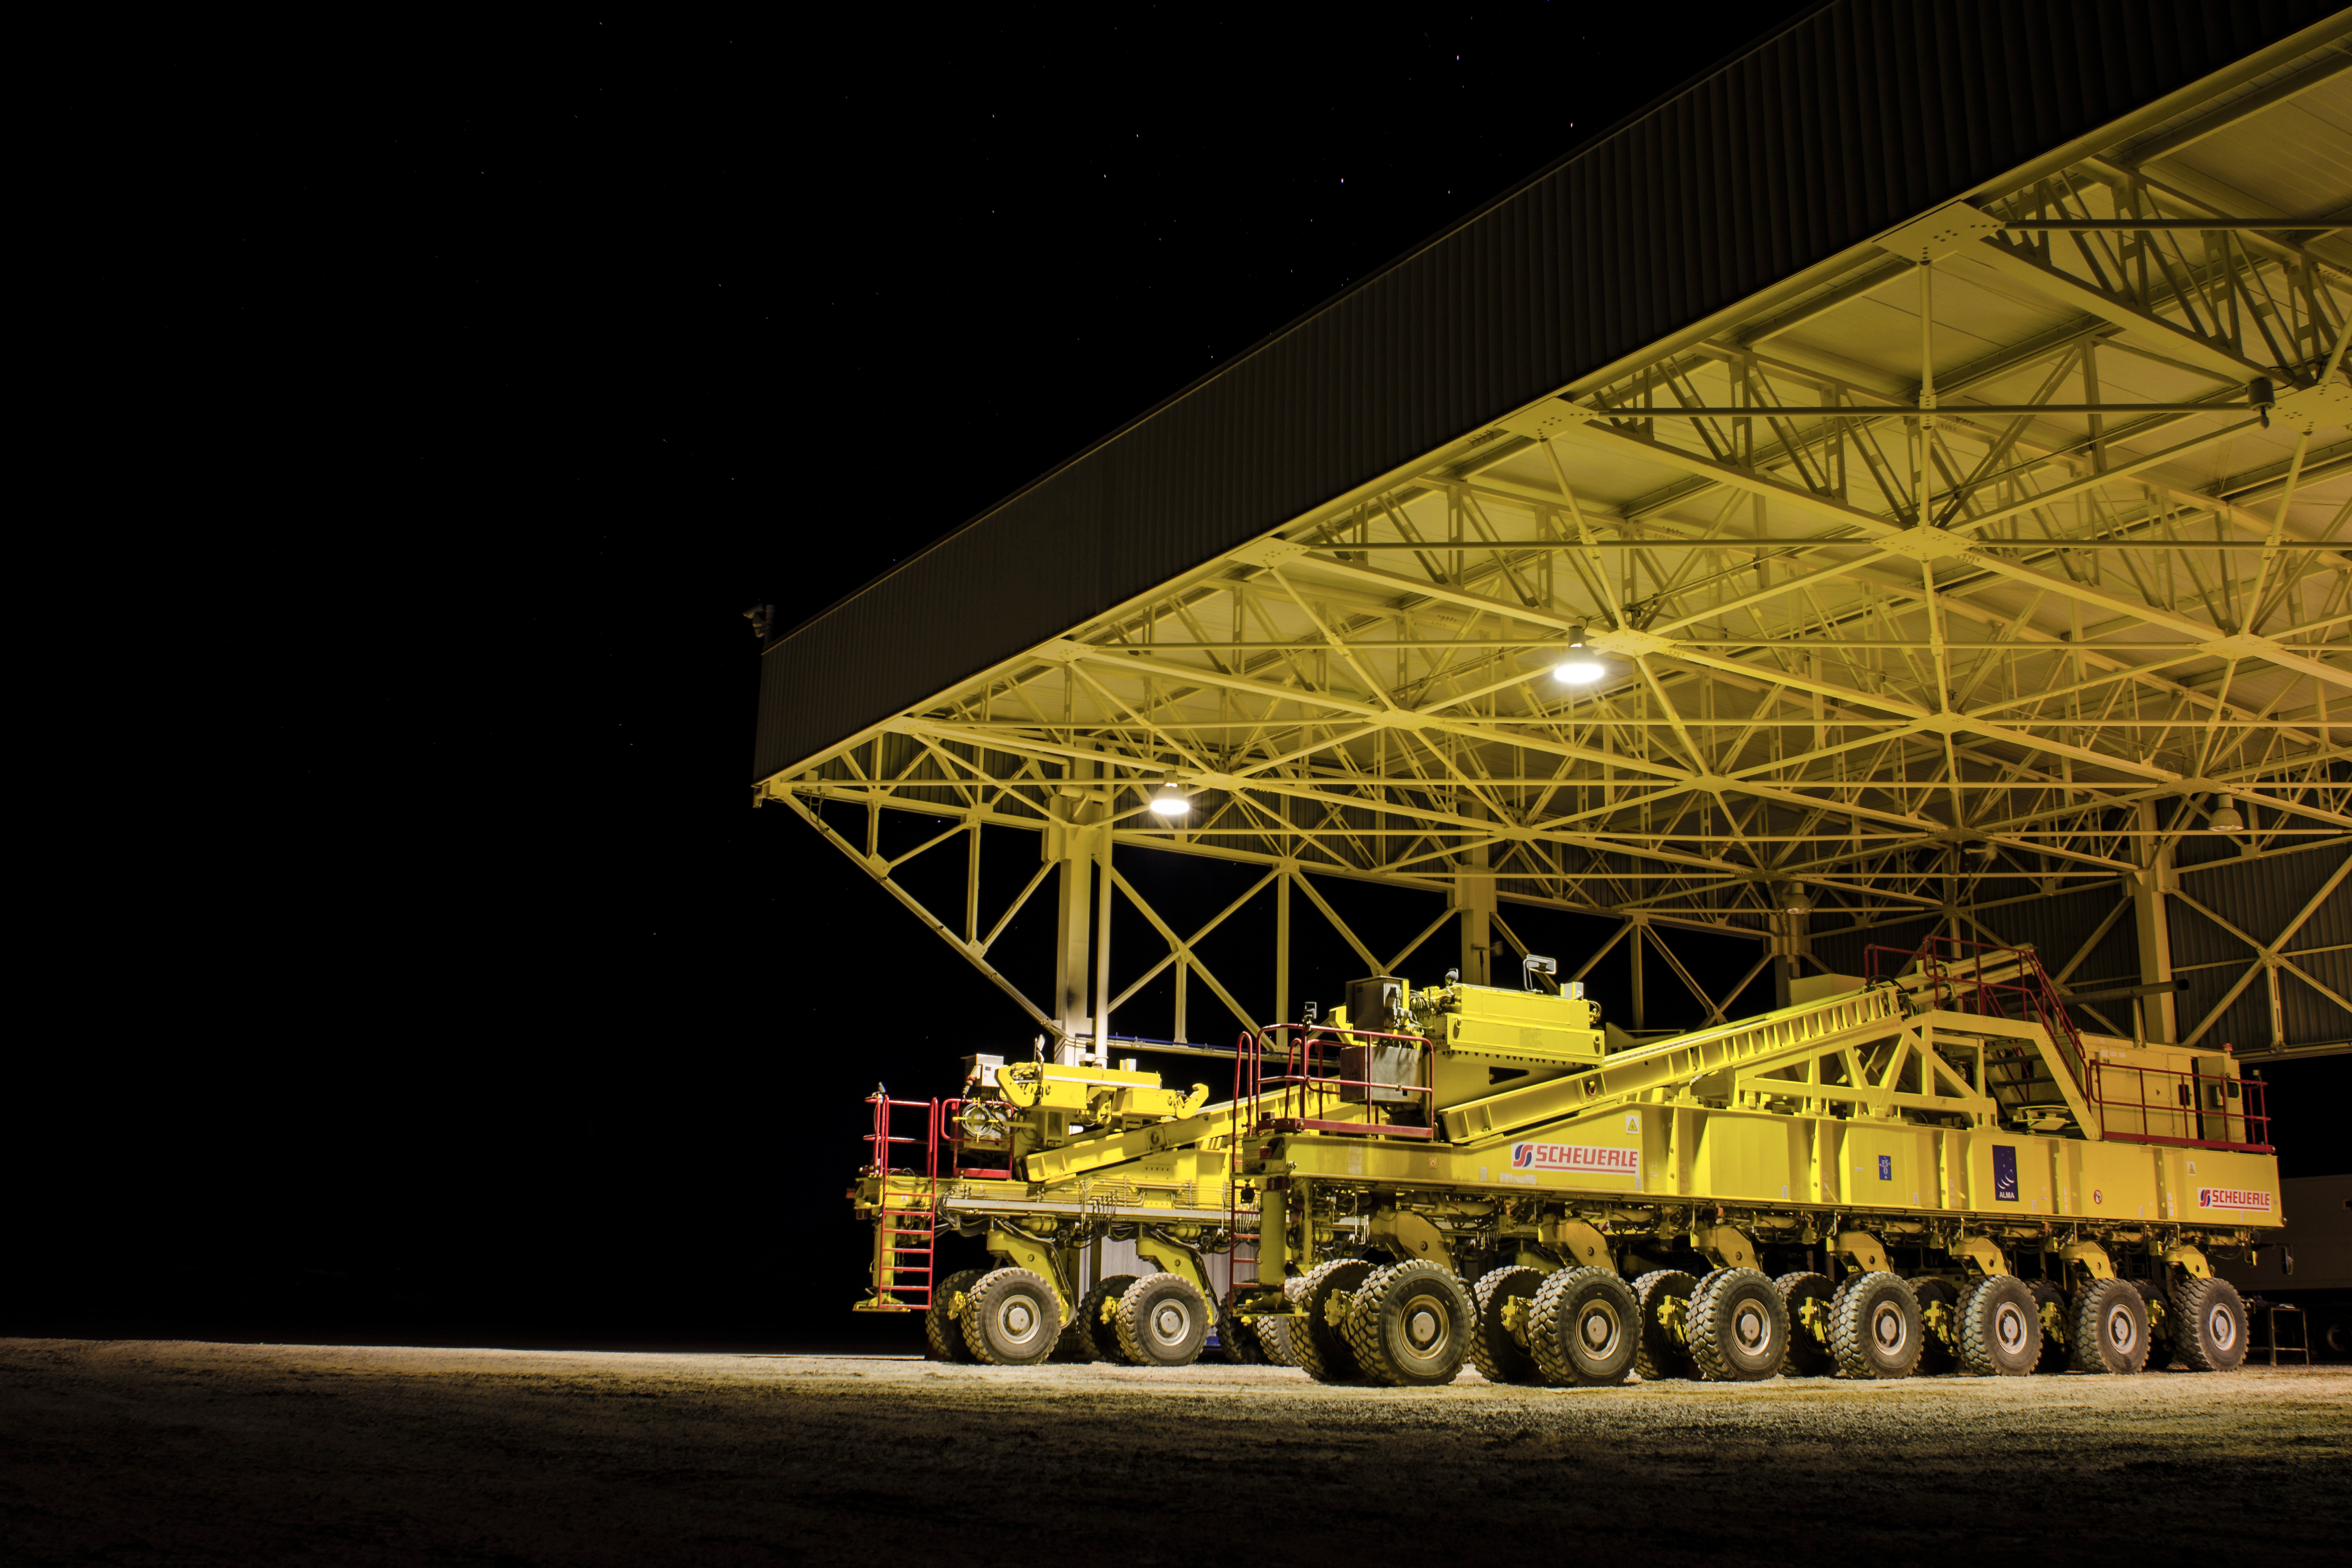

One of the two ALMA transporters

One of the two ALMA transporters is parked safely within its over-dimensional carport and is waiting for its next mission.

Credit: Sergio Otárola- ALMA (ESO/NAOJ/NRAO)